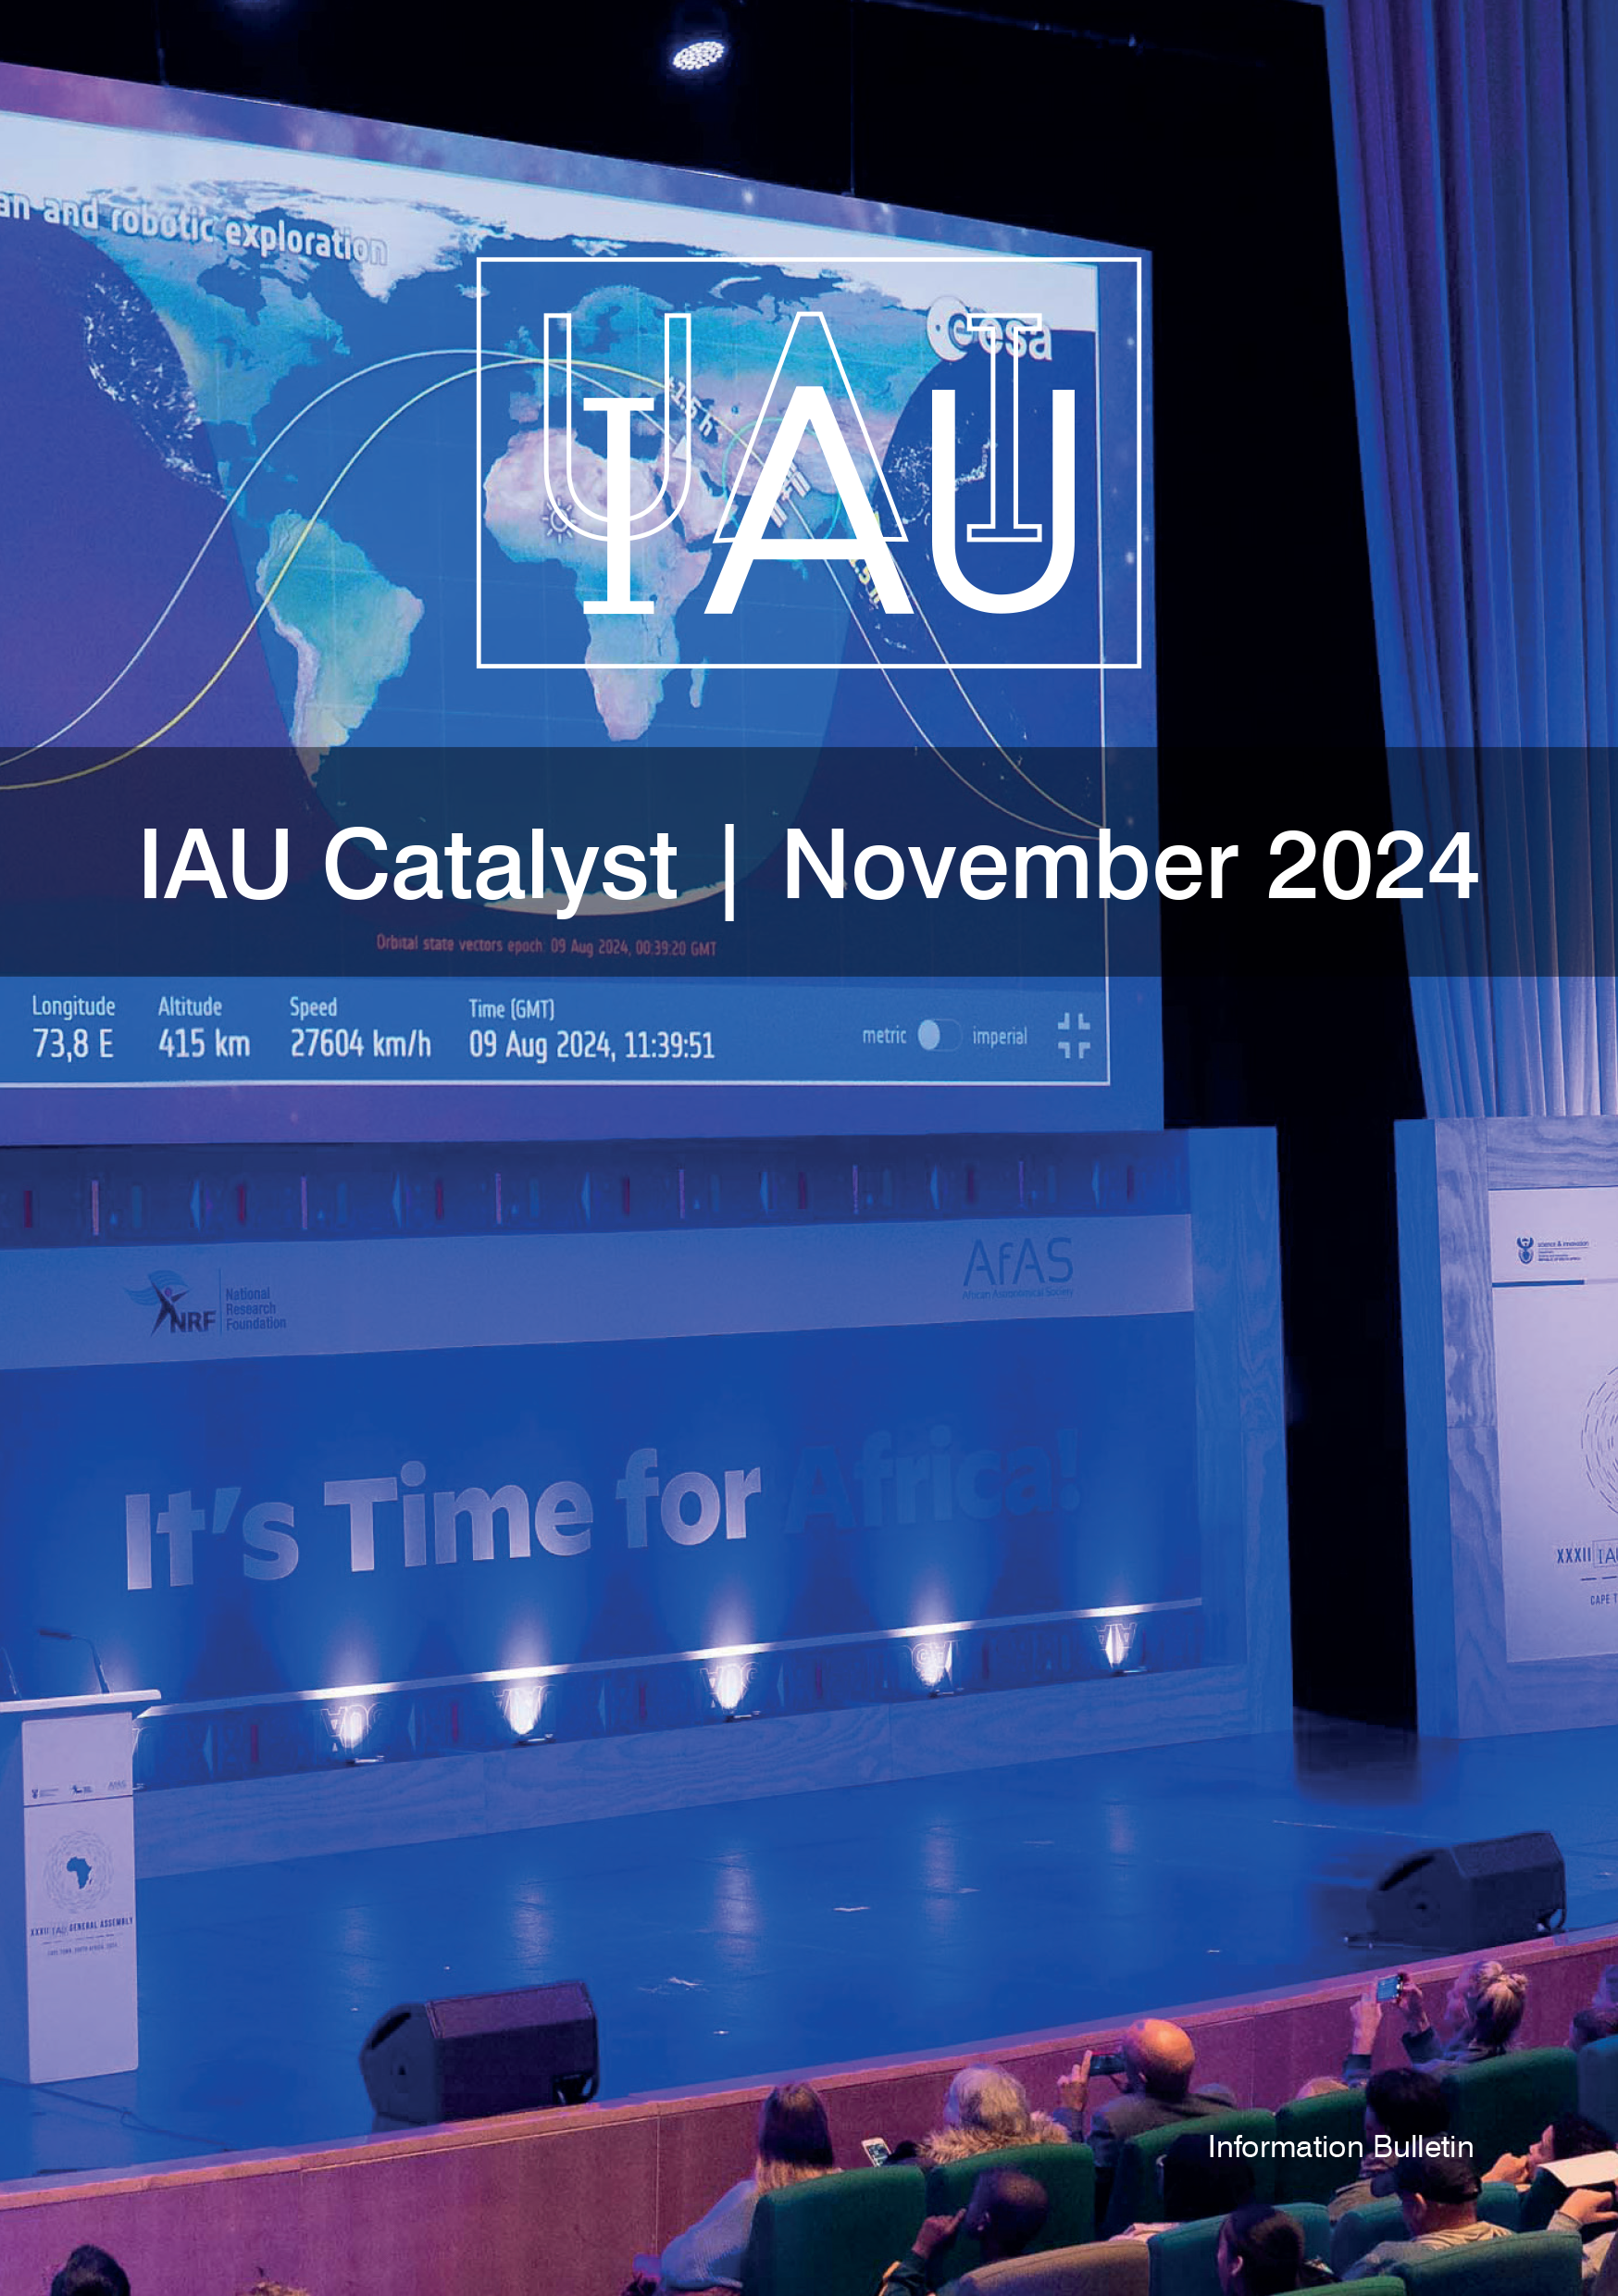

Catalyst 11 Cover

Credit: IAU